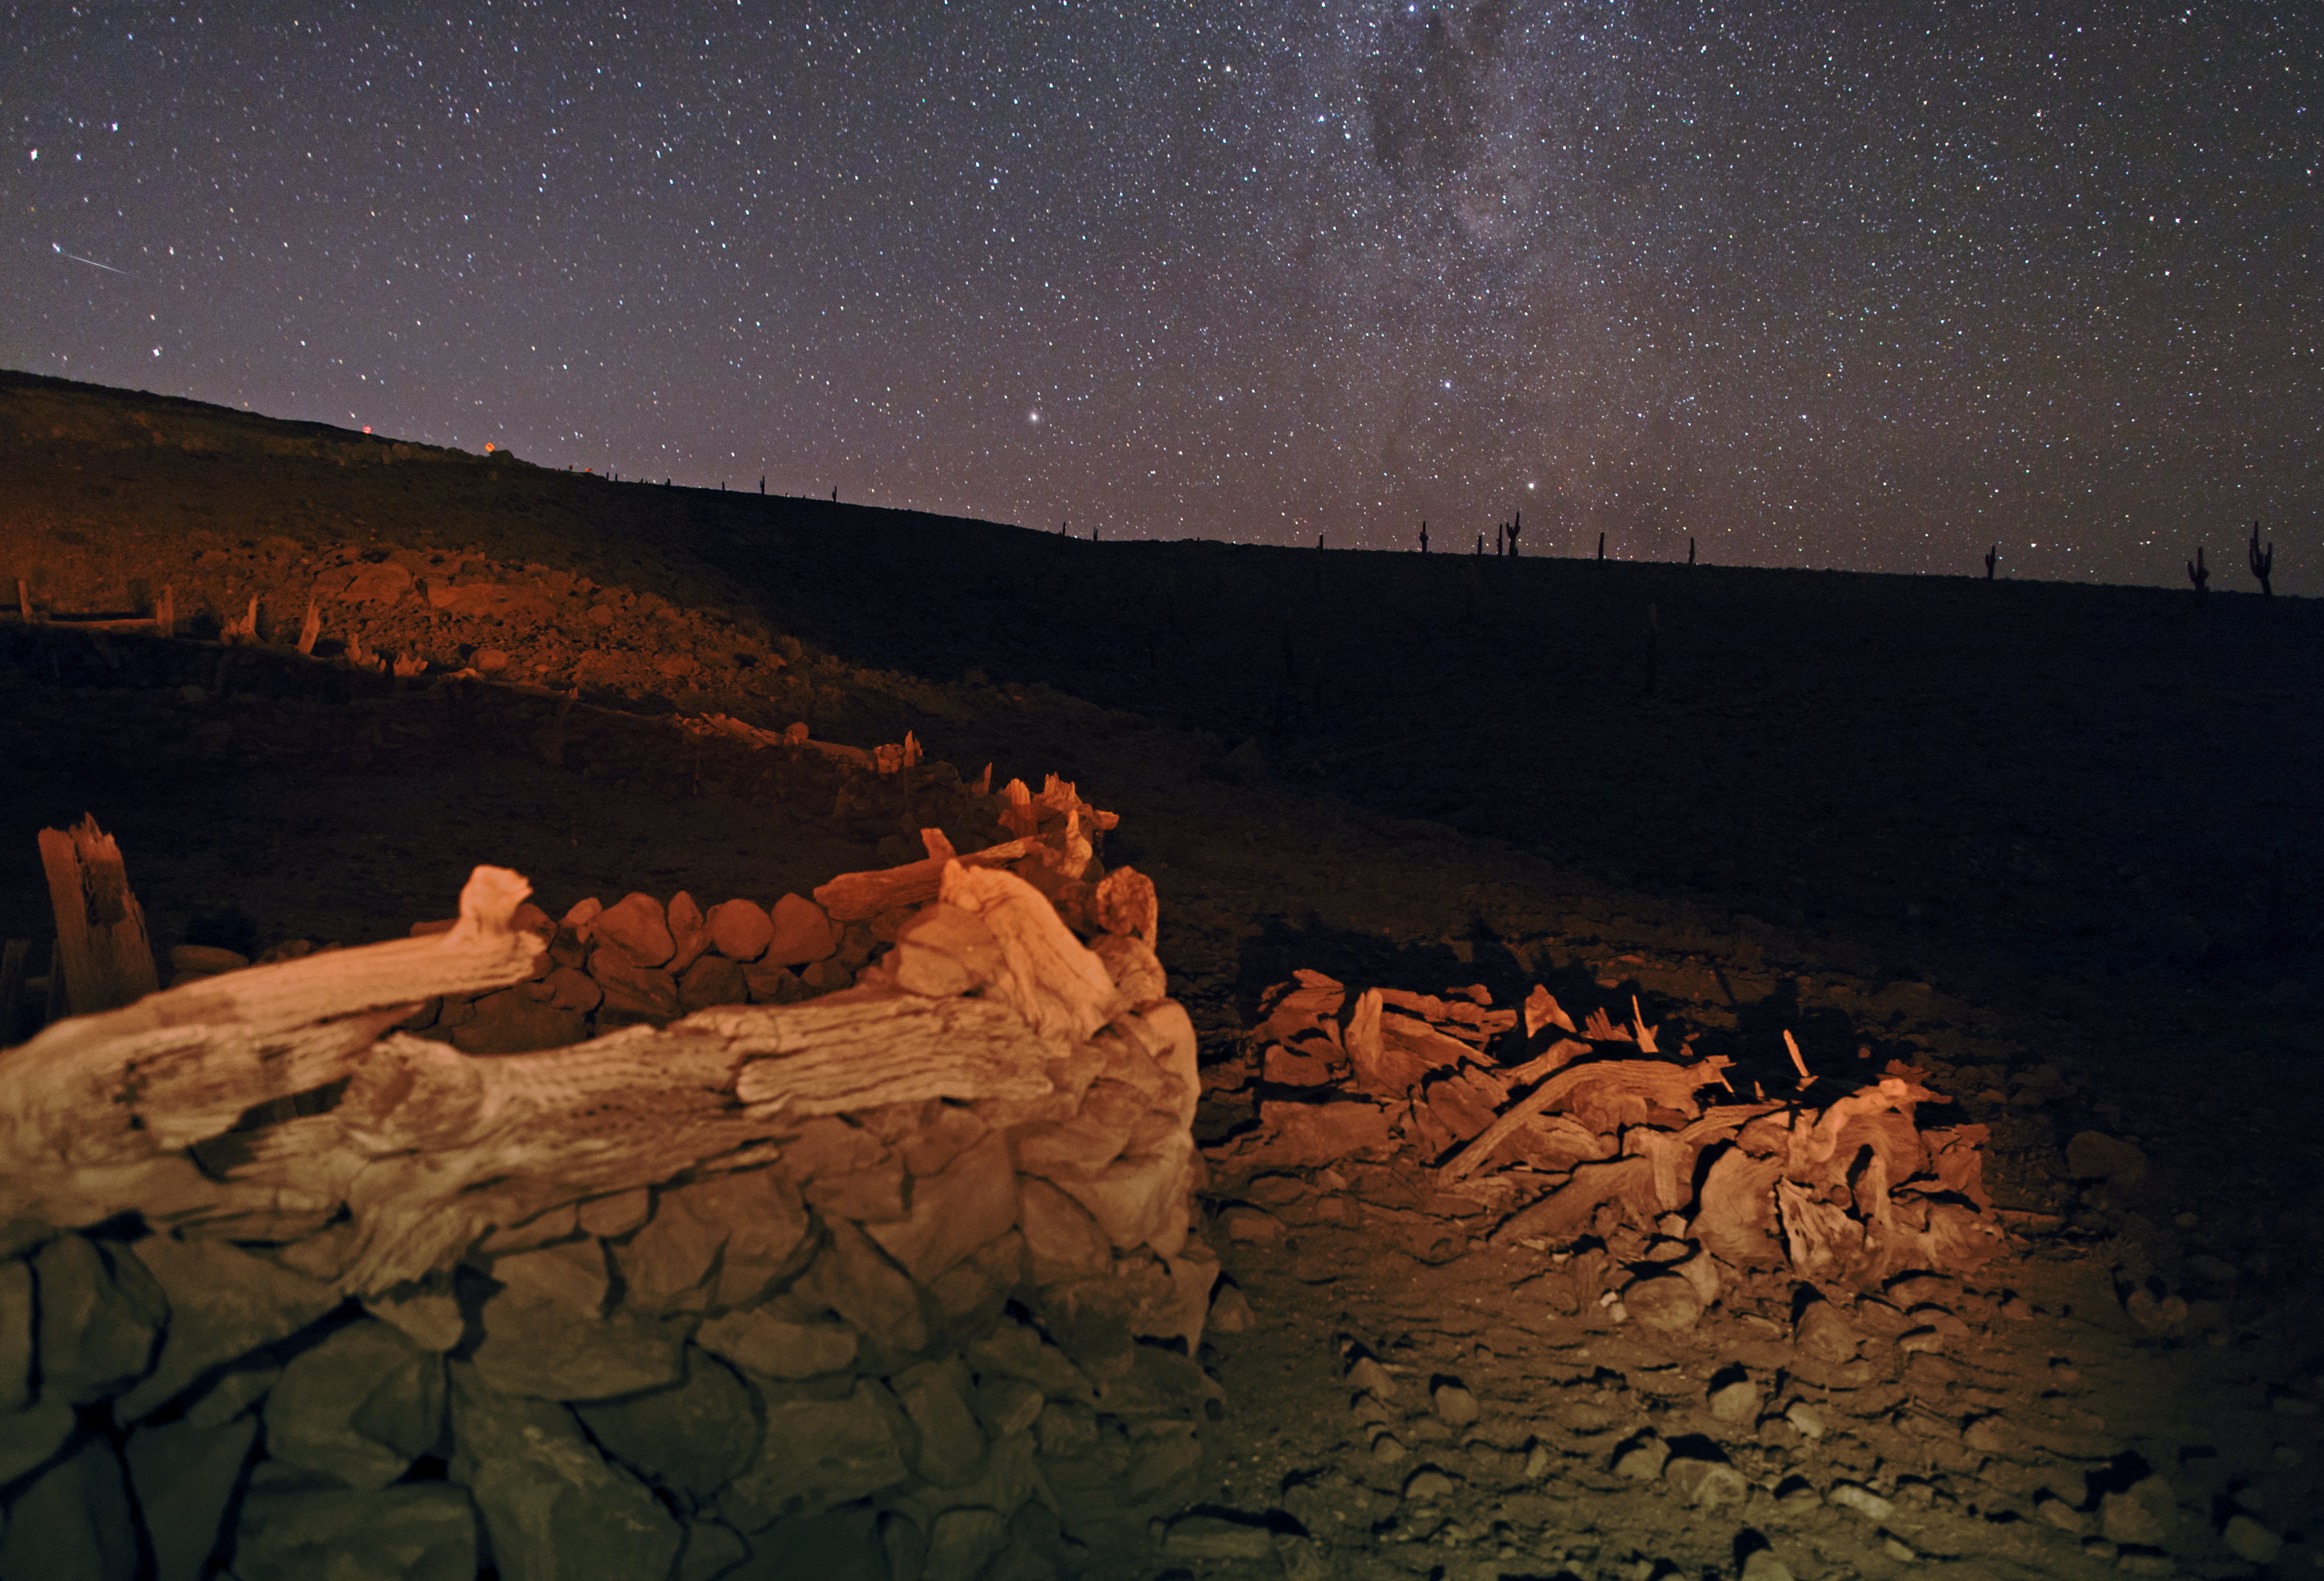

The ALMA Cultural Heritage Site

This image taken by Babak Tafreshi shows the site around the ALMA Cultural Heritage Museum at night.

Credit: ESO/B. Tafreshi (twanight.org)